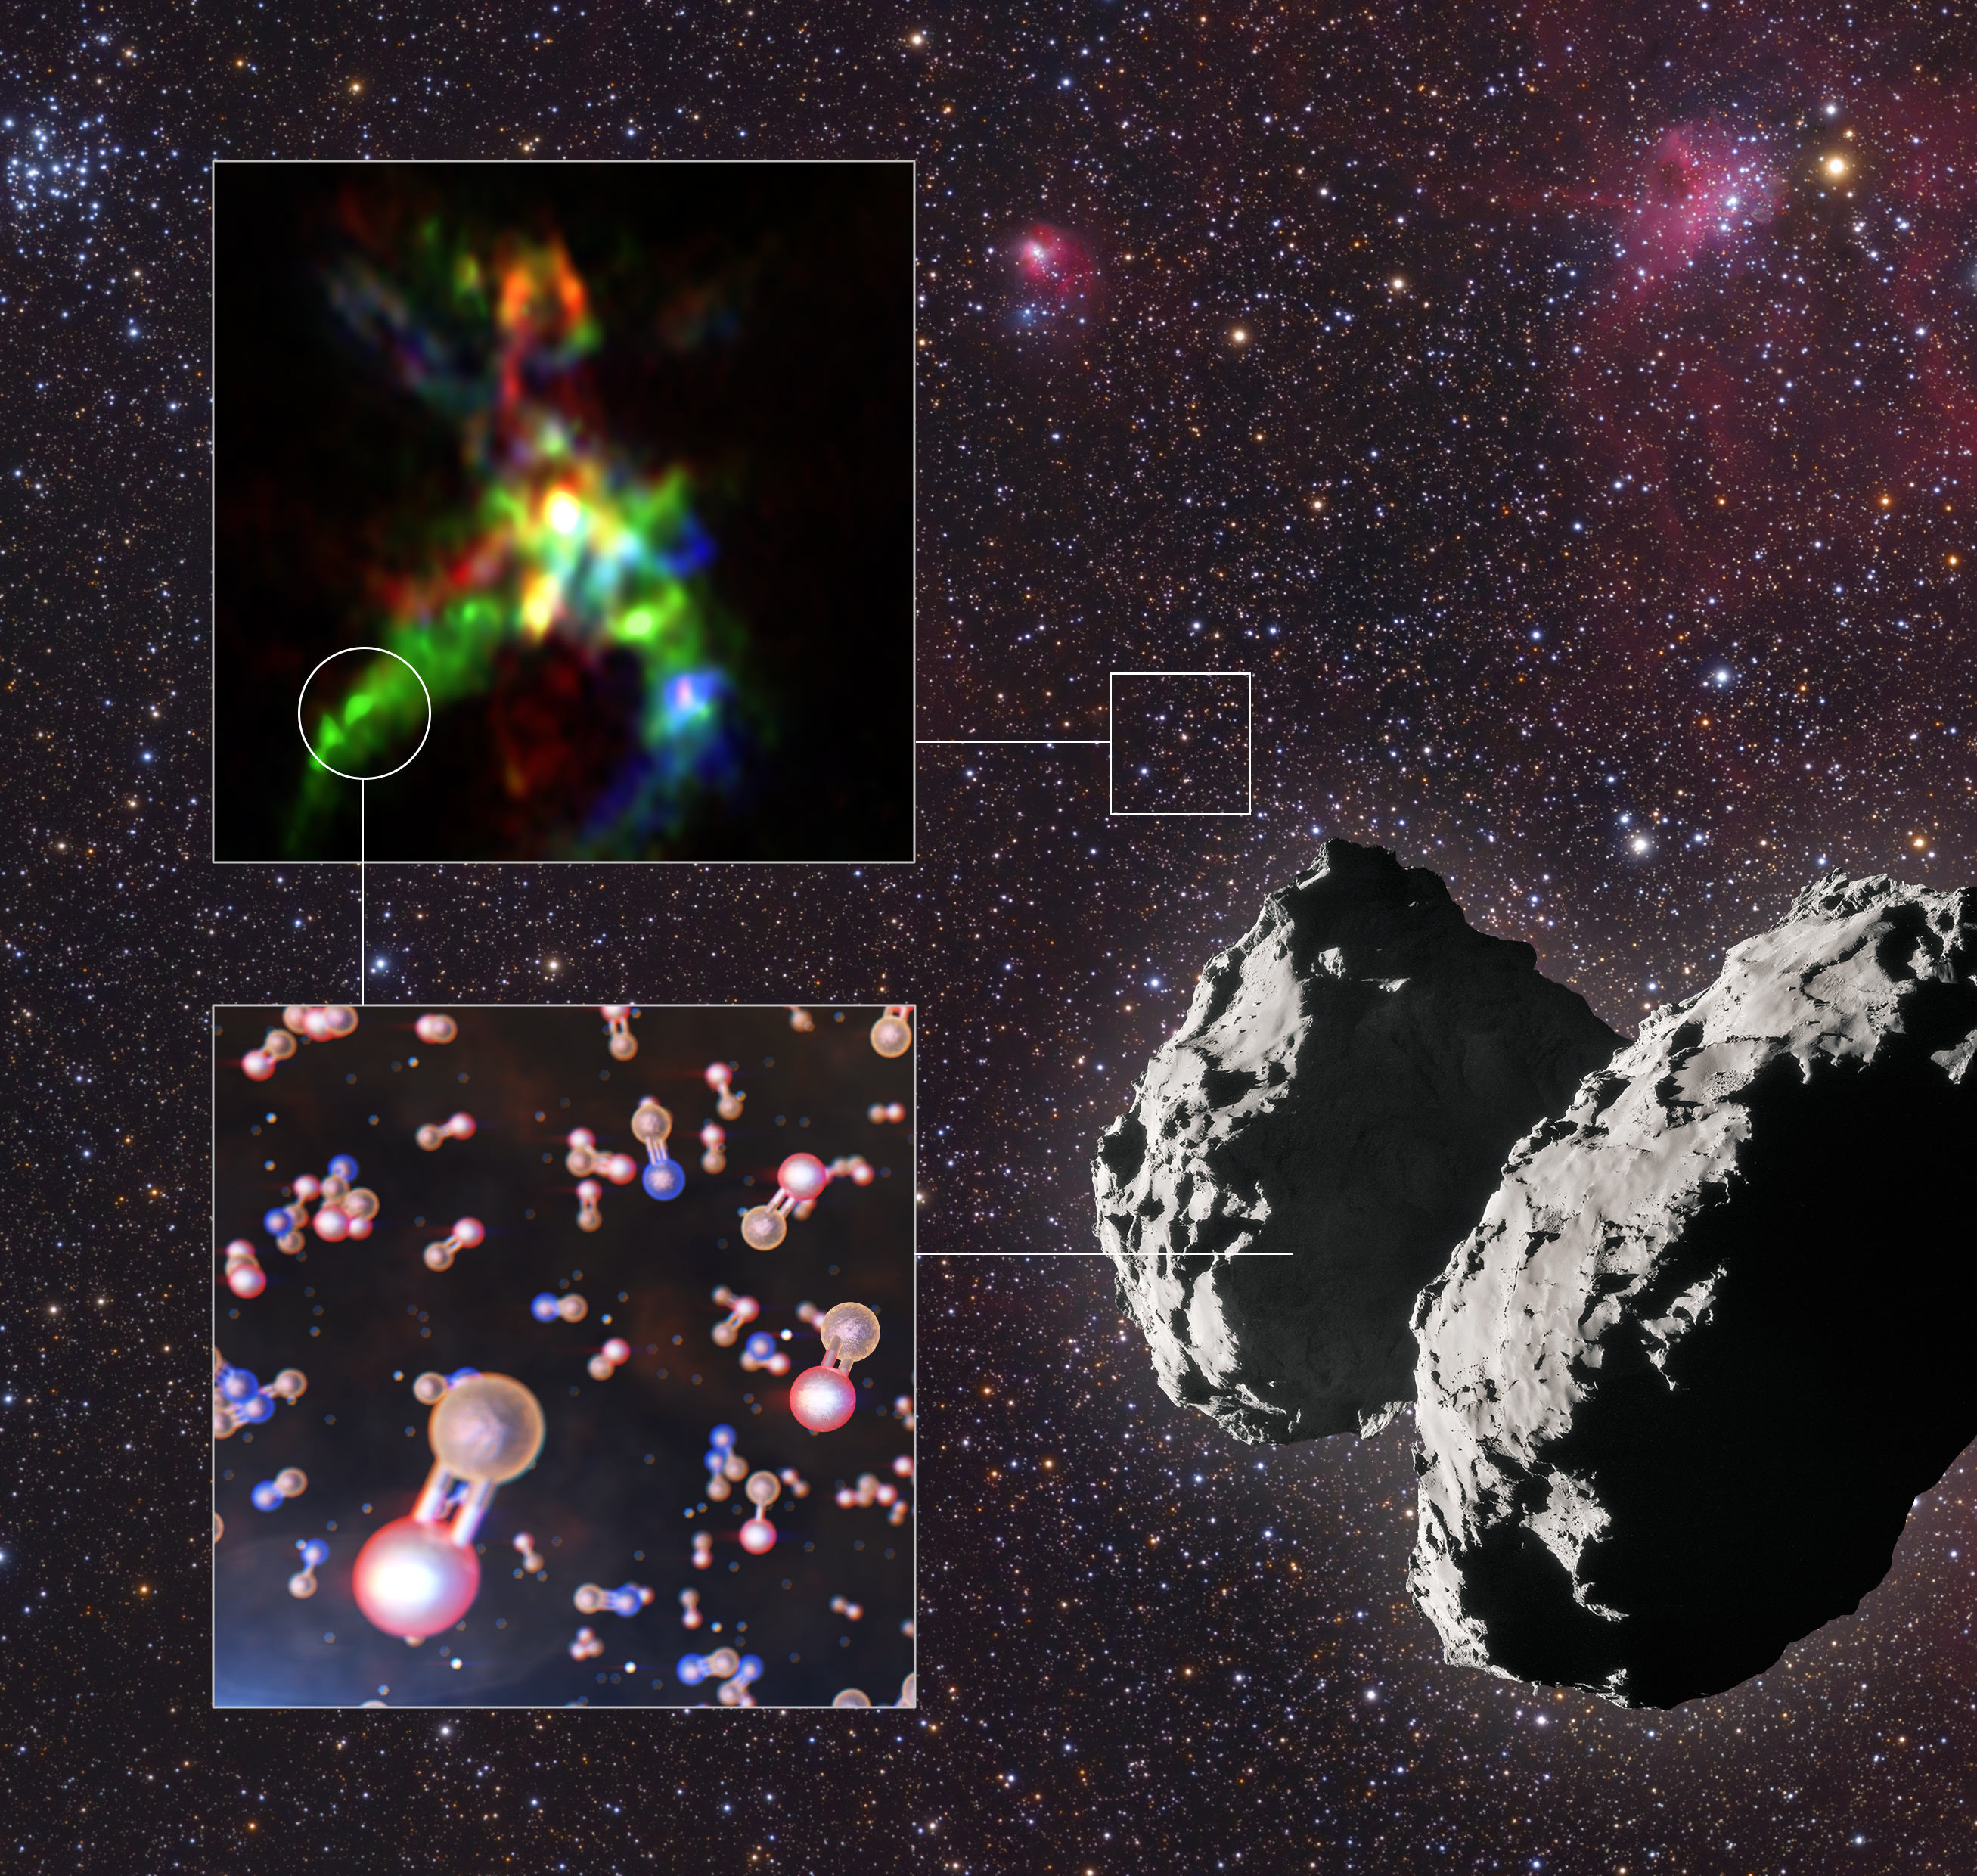

Phosphorus-bearing molecules found in a star-forming region and comet 67P

This infographic shows the key results from a study that has revealed the interstellar thread of phosphorus, one of life’s building blocks.

Thanks to ALMA, astronomers could pinpoint where phosphorus-bearing molecules form in star-forming regions like AFGL 5142. The background of this infographic shows a part of the night sky in the constellation of Auriga, where the star-forming region AFGL 5142 is located. The ALMA image of this object is on the top left of the infographic, and one of the locations where the team found phosphorus-bearing molecules is indicated by a circle. The most common phosphorus-bearing molecule in AFGL 5142 is phosphorus monoxide, represented in orange and red in the diagram on the bottom left. Another molecule found was phosphorus nitride, represented in orange and blue.

Using data from the ROSINA instrument onboard ESA’s Rosetta, astronomers also found phosphorus monoxide on comet 67P/Churyumov–Gerasimenko, shown on the bottom right. This first sighting of phosphorus monoxide on a comet helps astronomers draw a connection between star-forming regions, where the molecule is created, all the way to Earth, where it played a crucial role in starting life.

Credit: ALMA (ESO/NAOJ/NRAO), Rivilla et al.; ESO/L. Calçada; ESA/Rosetta/NAVCAM; Mario Weigand, www.SkyTrip.de